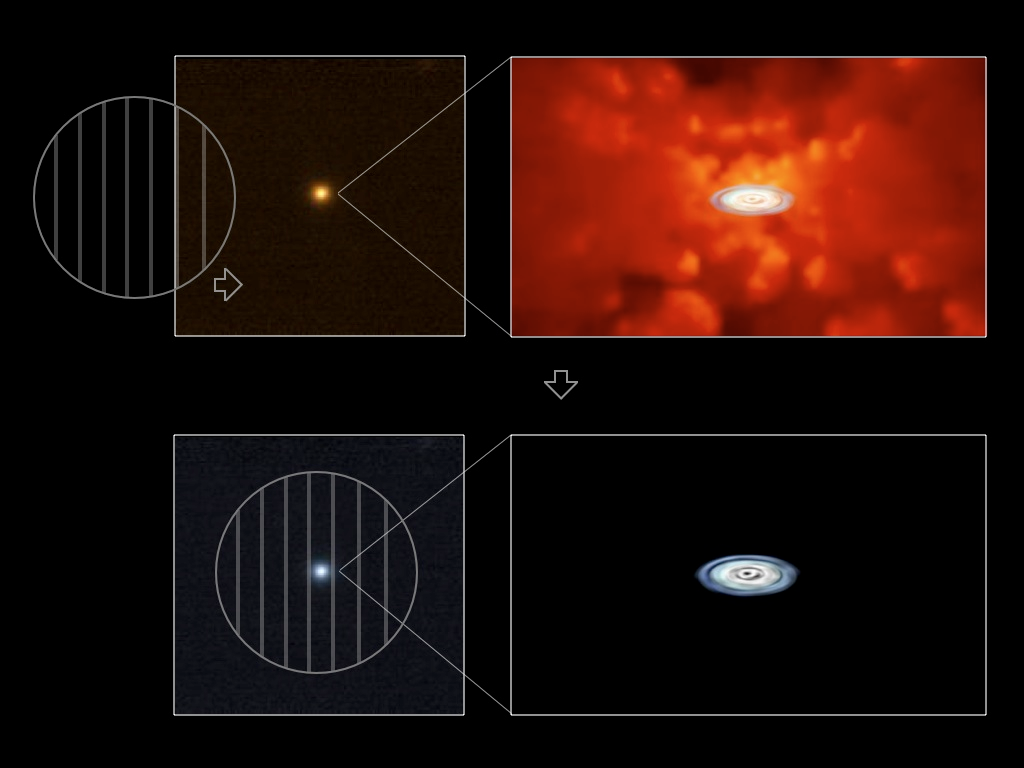

Accretion discs show their true colours

Artist's impression showing the principle followed by the team to uncover the true colour of the quasars' disc. The red star-like object in the upper left panel is one of the quasars observed. The light is thought to originate from an accretion disc around a black hole with a strong contamination from messy dust clouds, as shown by the drawing on the upper-right panel. When the astronomers put a polarising filter in, these clouds are suppressed from view, giving us the true colour of the accretion disc, as shown in the two lower panels. Some of the quasars have a very small amount of scattered light coming from the vicinity of the black hole itself, rather than the clouds of gas and dust around it. This light has become polarised after hitting matter within the disc. By using a filter that only allows this polarised light to come through and blocks out the unpolarised light from the gas clouds, they were able to visually eliminate them and reveal the disc. Figure by M. Kishimoto, with cloud image by M. Schartmann.

Credit: M. Kishimoto & M. Schartmann